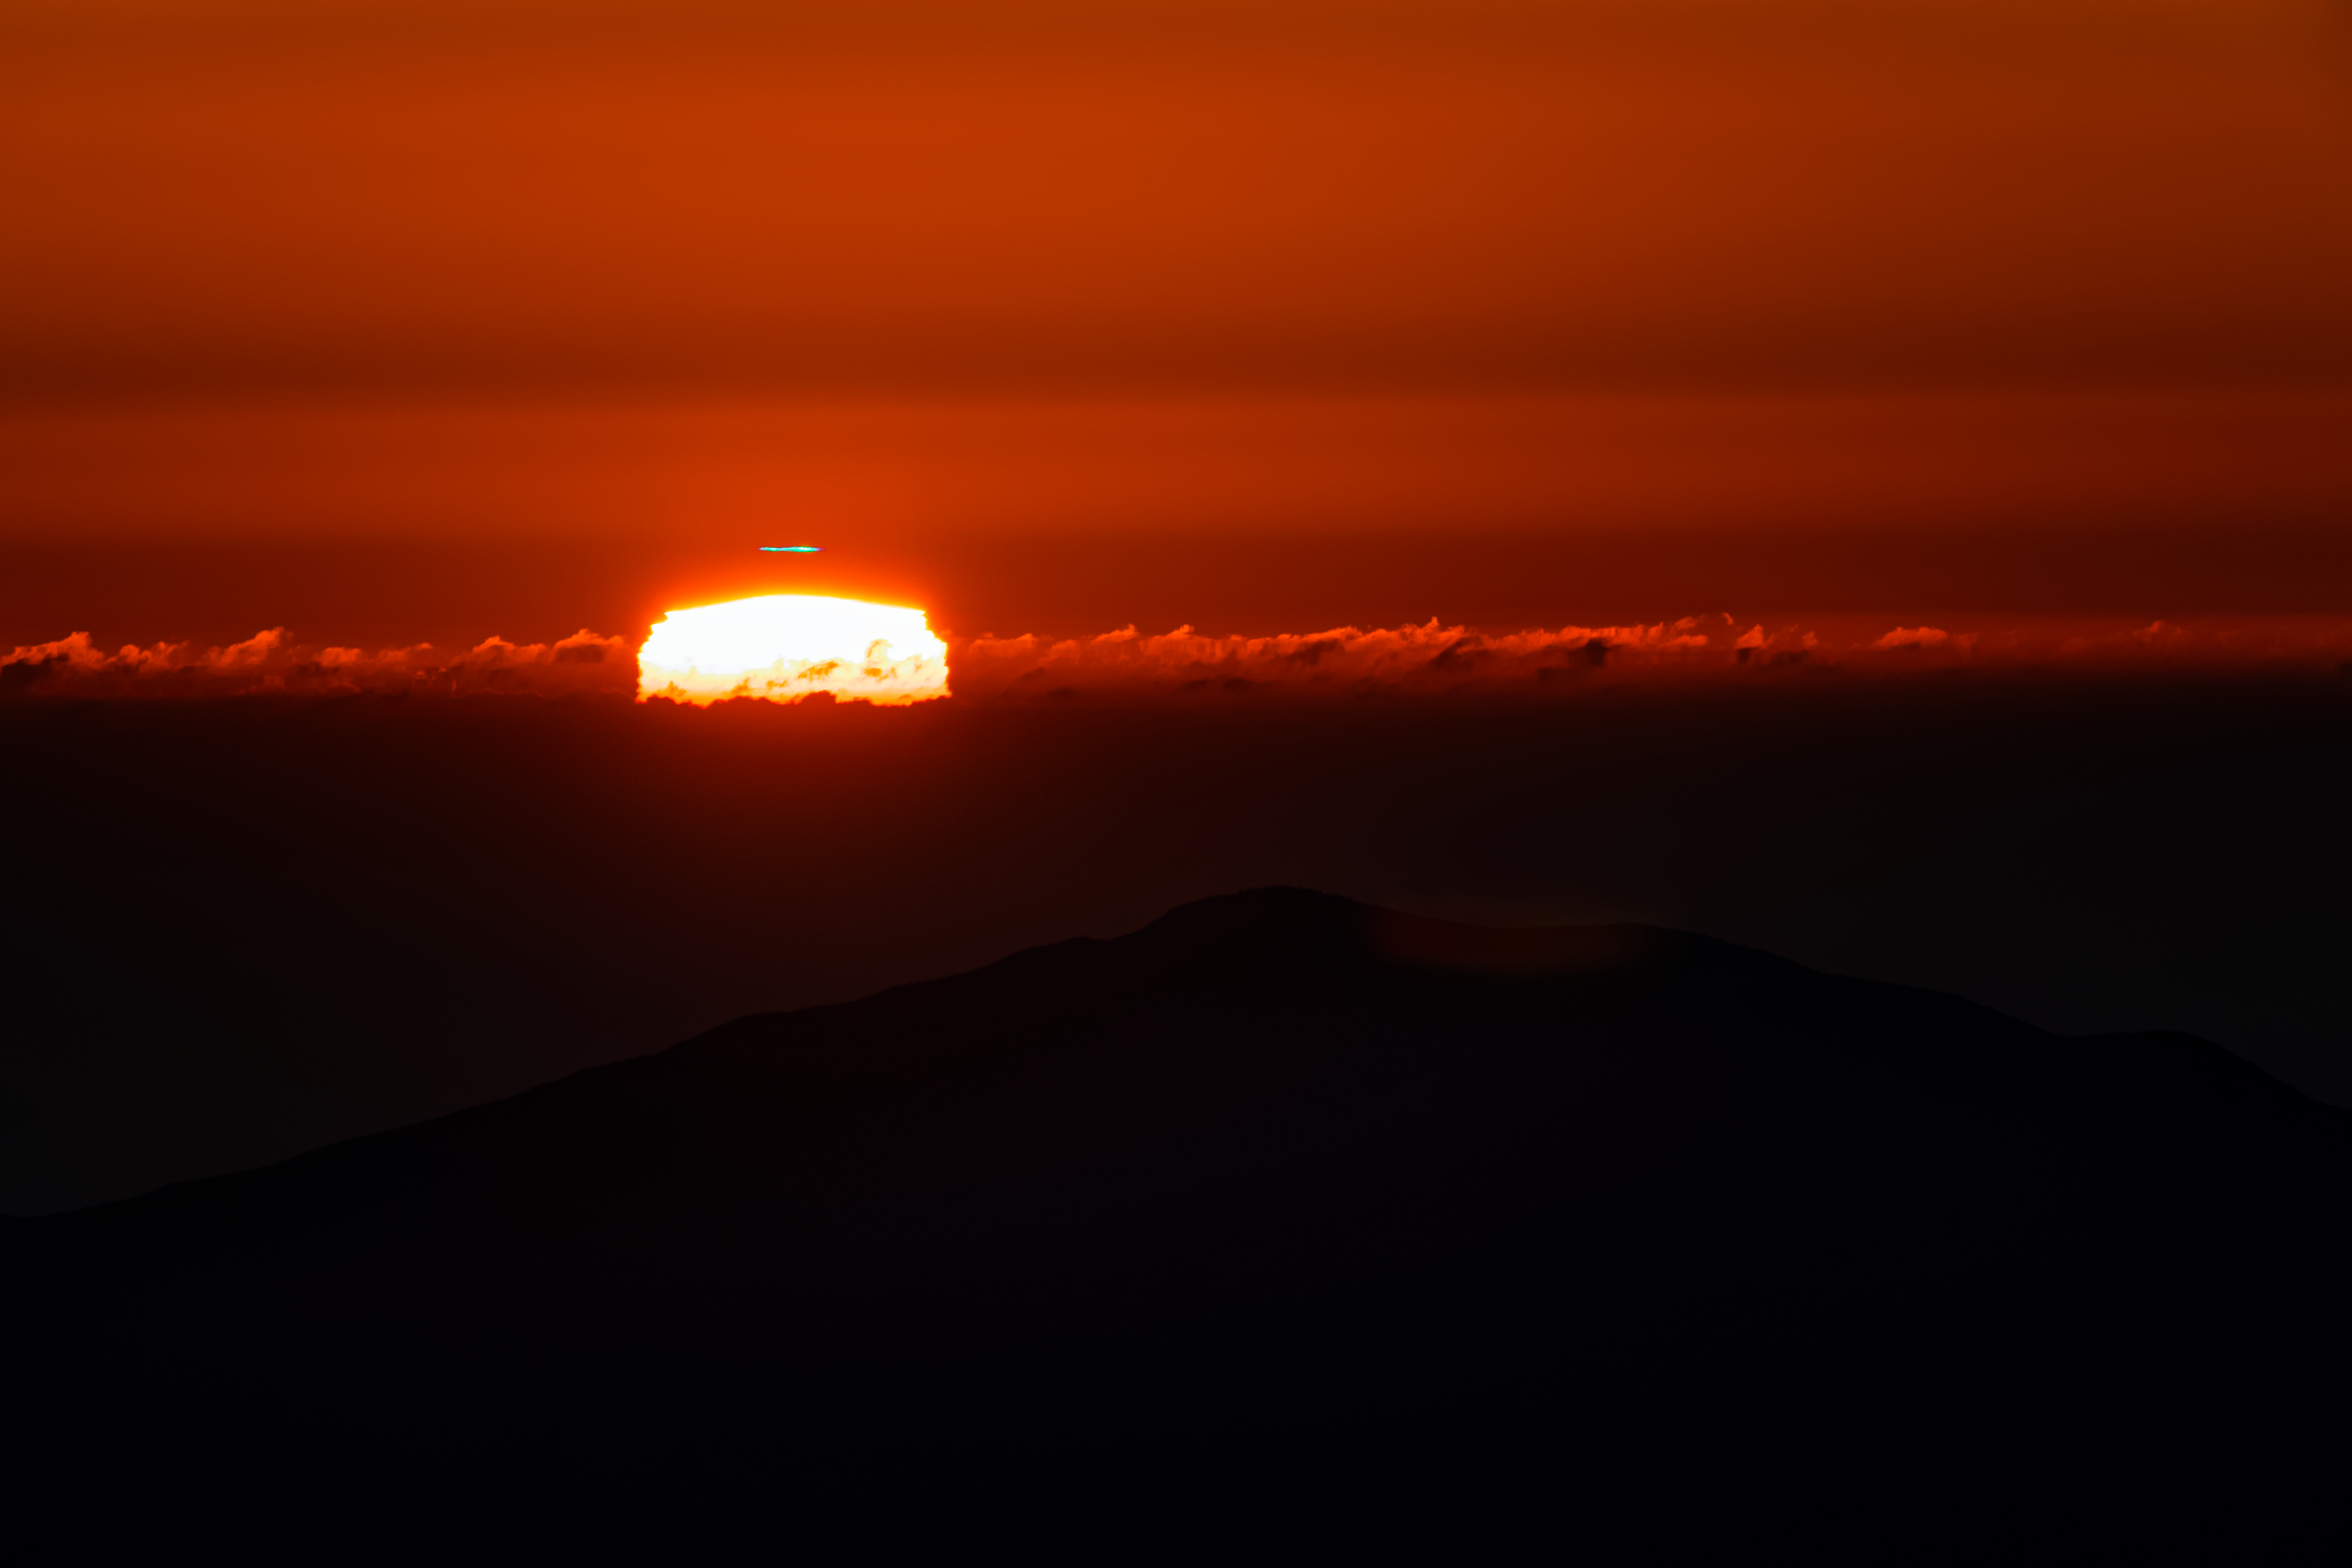

Sunset at CTIO in Chile

The sunset as seen from CTIO in Chile.

Credit: CTIO/NOIRLab/NSF/AURA/ T. Slovinský